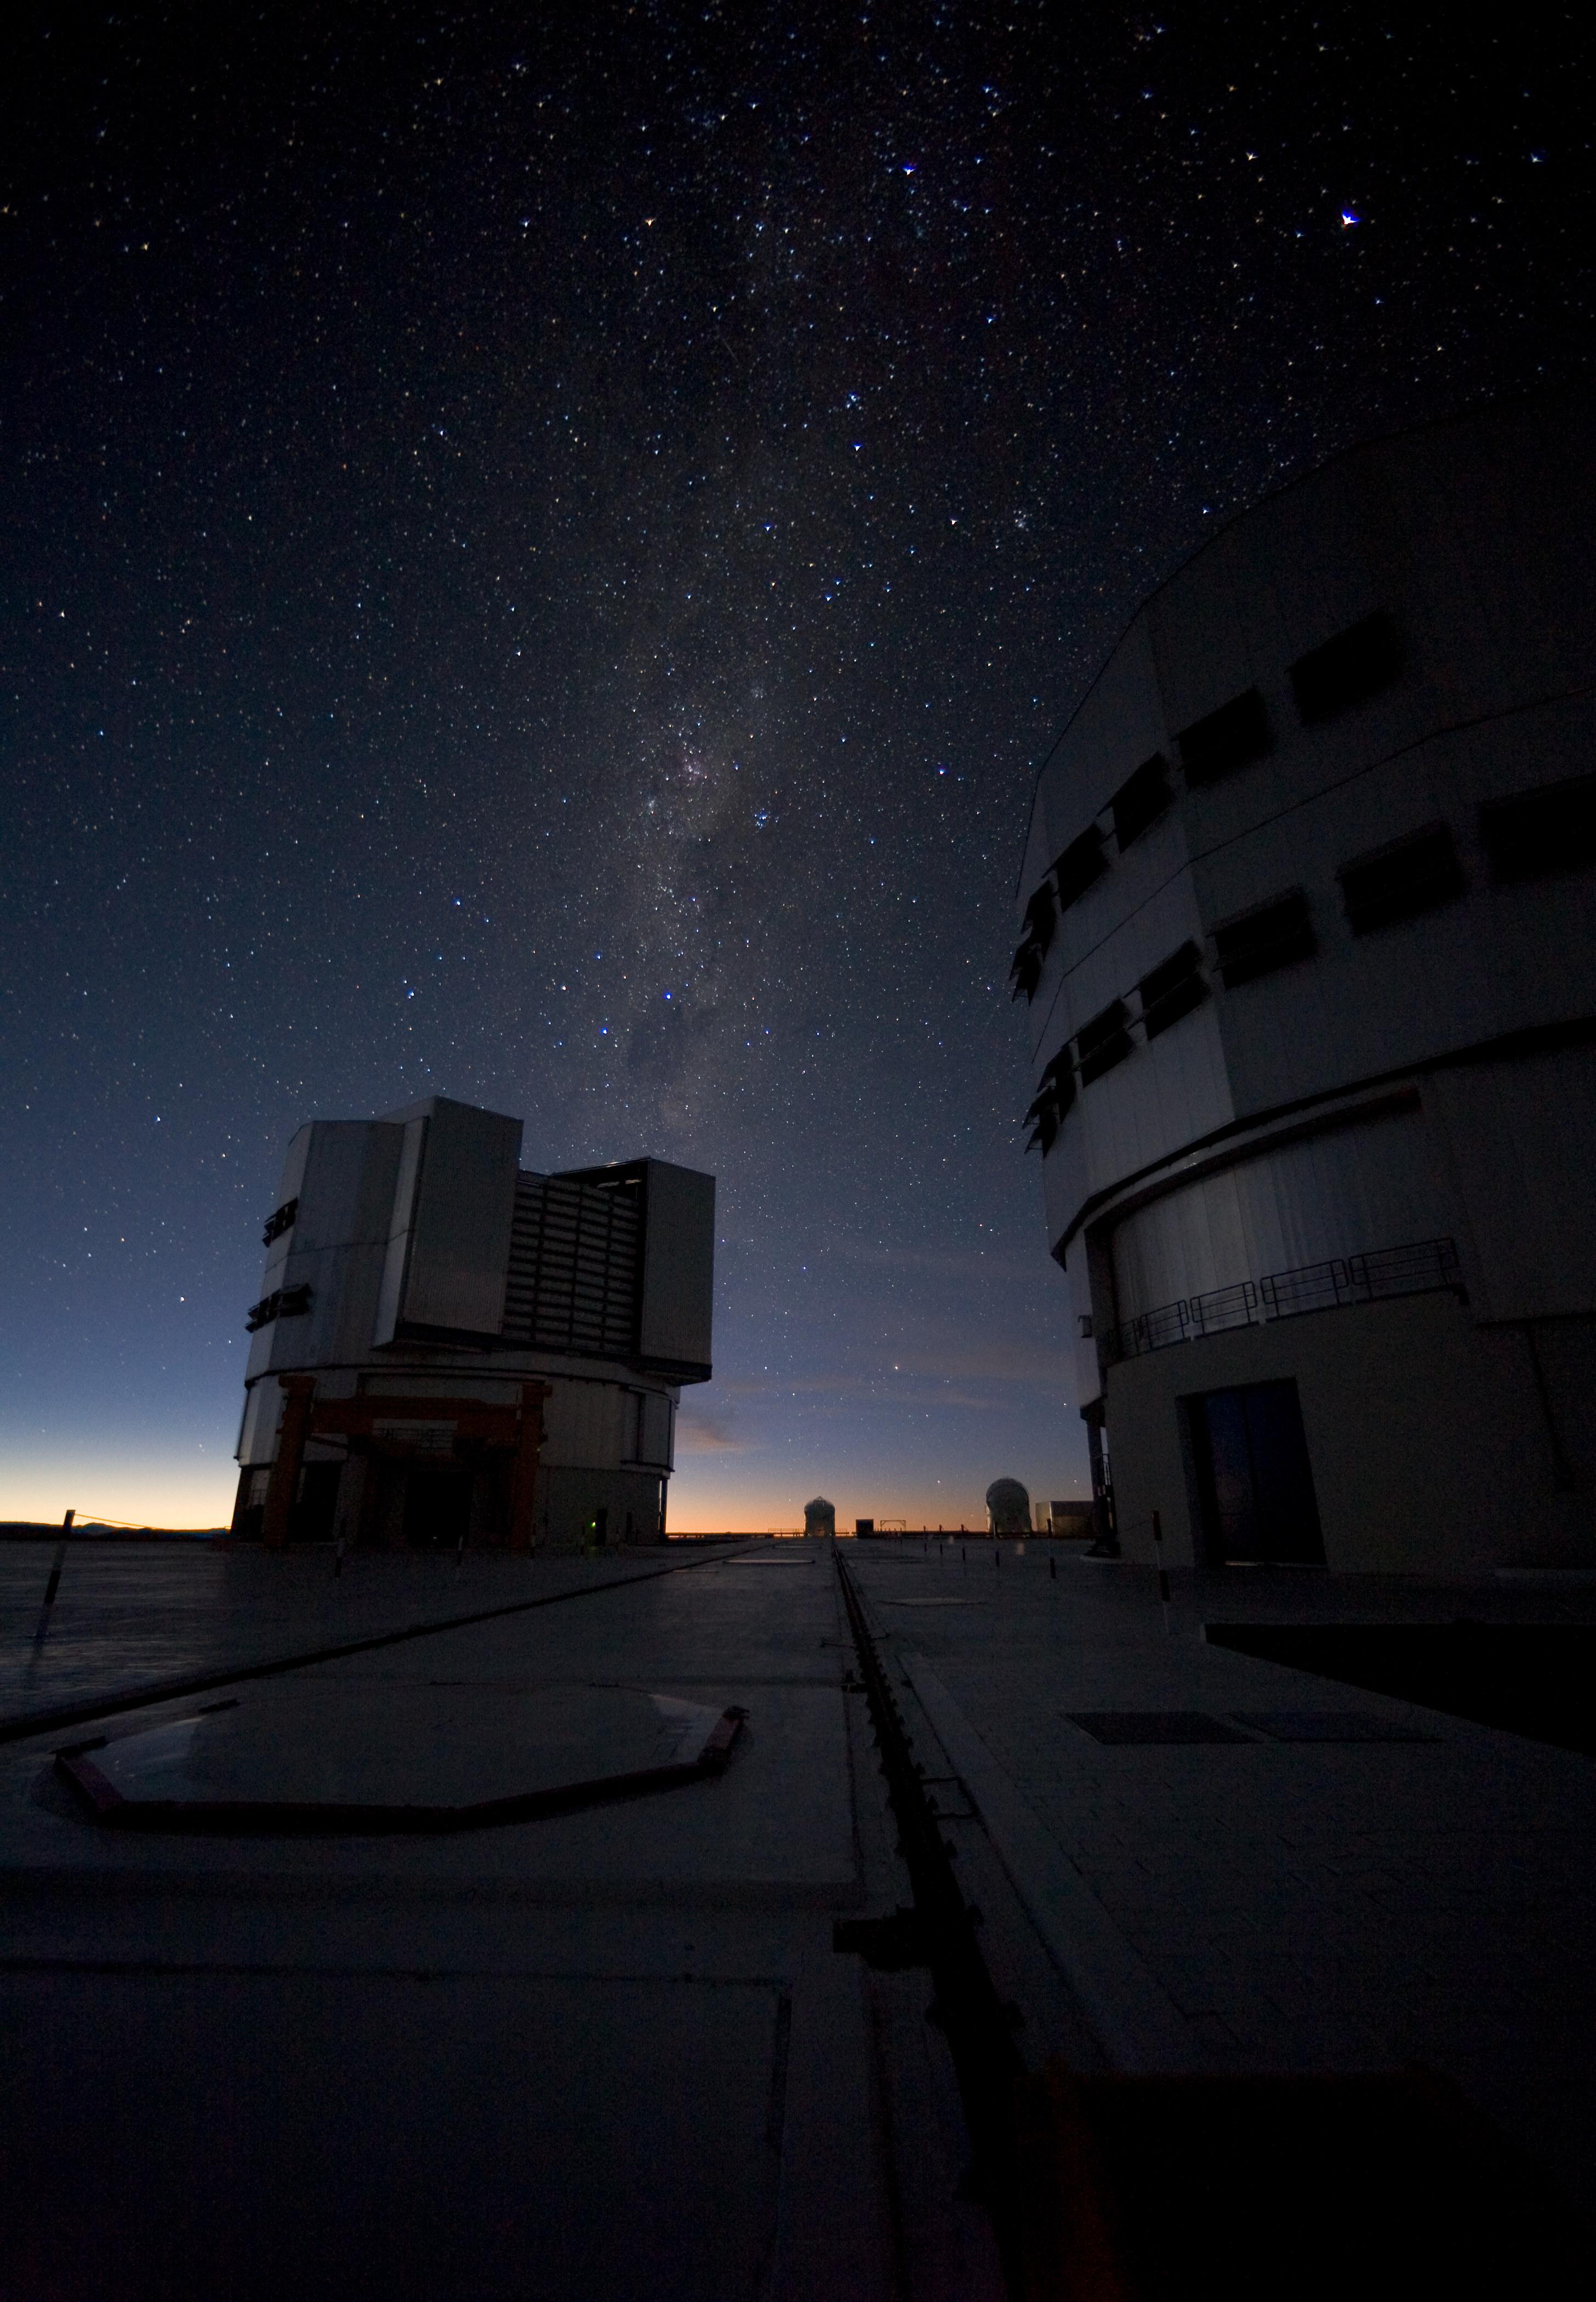

Milky Way above the VLT platform

This picture, obtained in January 2007, was taken on the VLT platform about two hours before sunrise. The Milky Way is still well visible, while the first hint of daylight is illuminating the eastern horizon.

Credit: ESO/H.H.Heyer